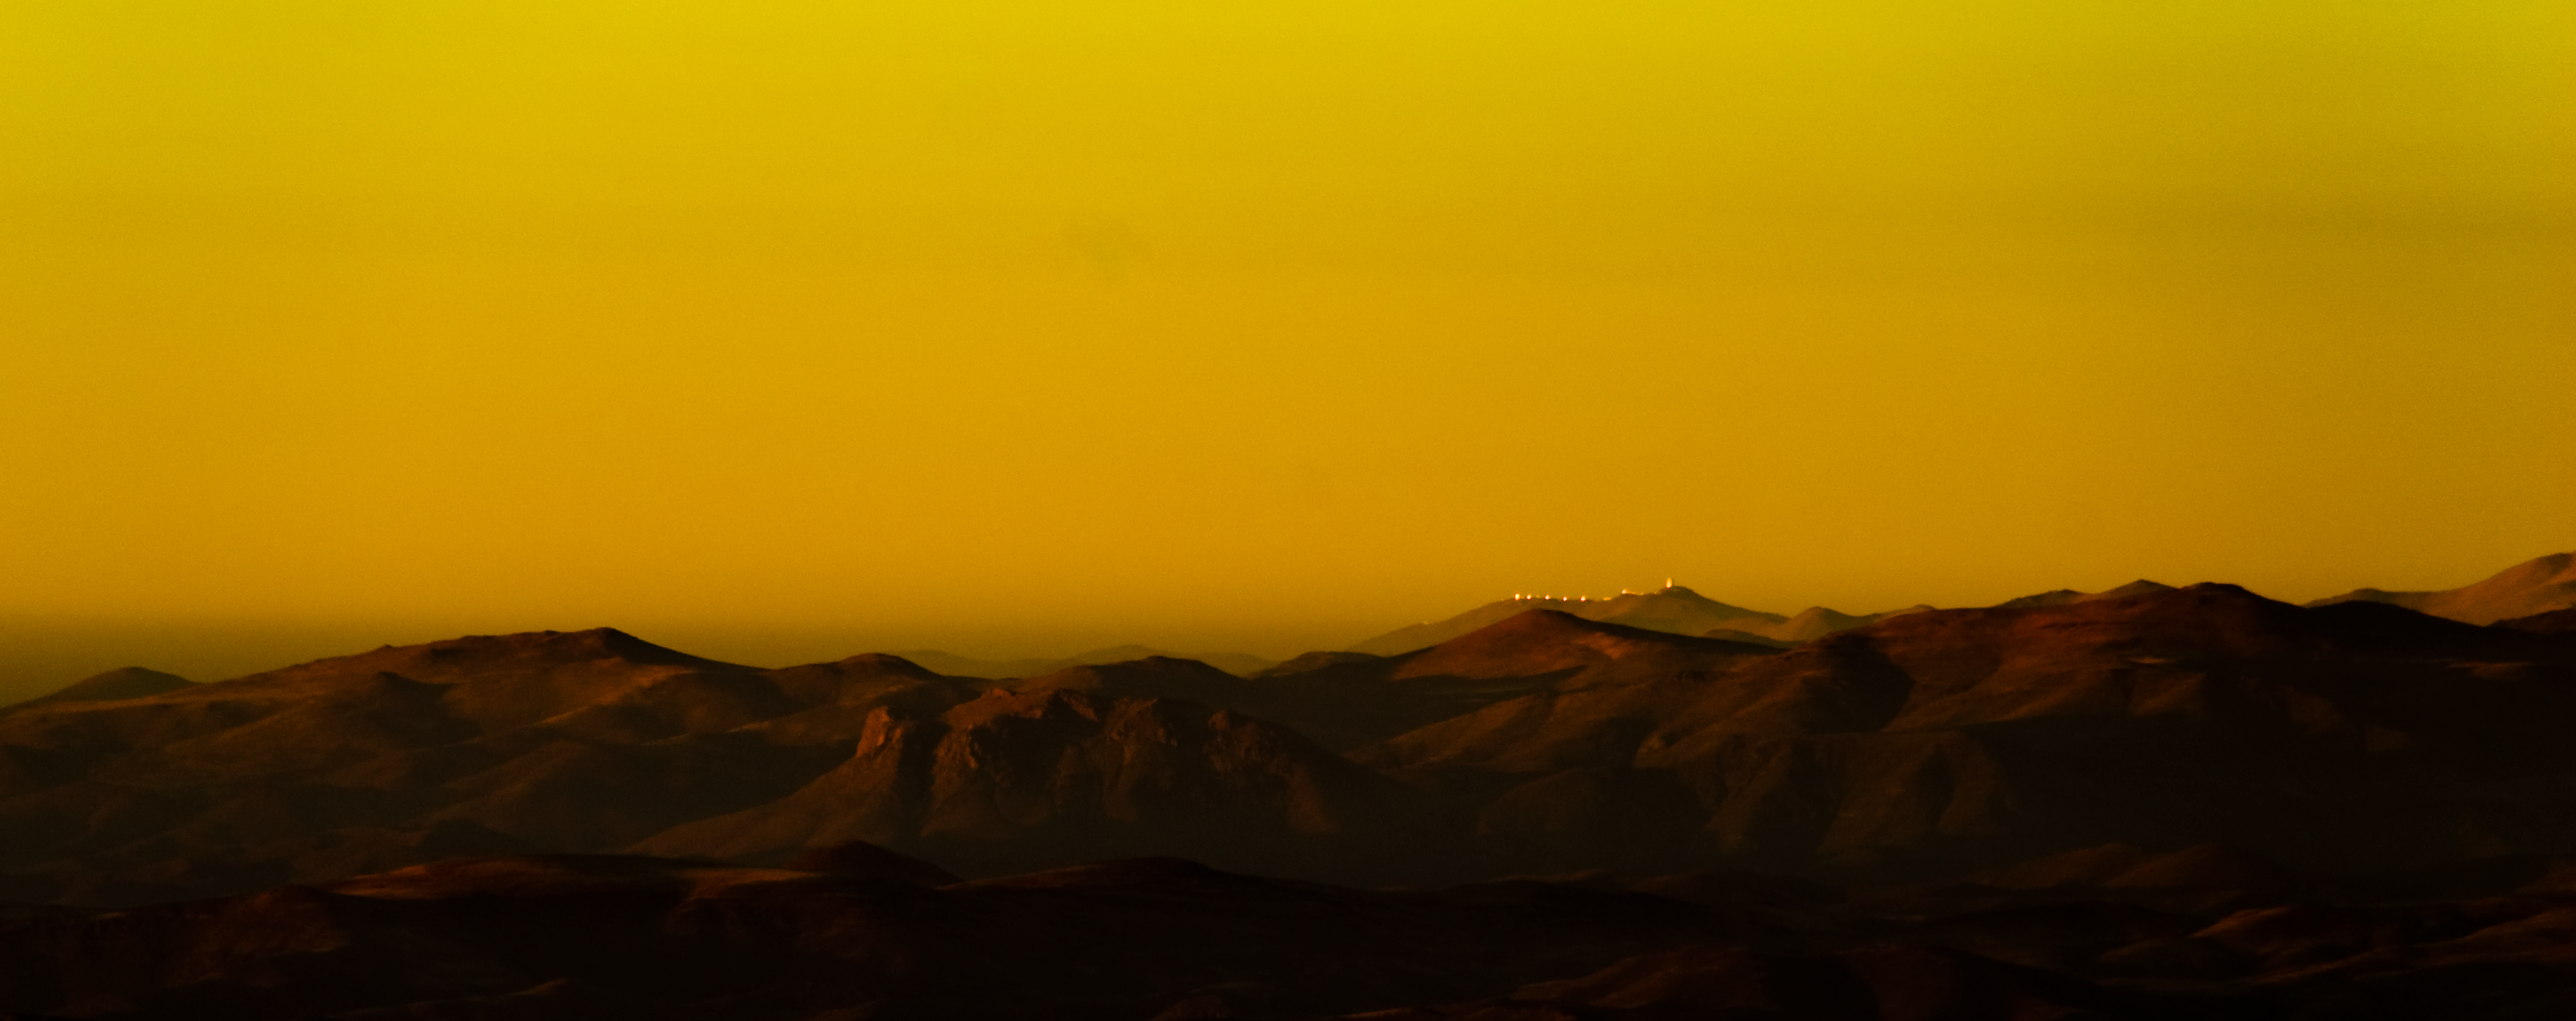

La Silla from Pachon

Credit: International Gemini Observatory/Ariel Lopez